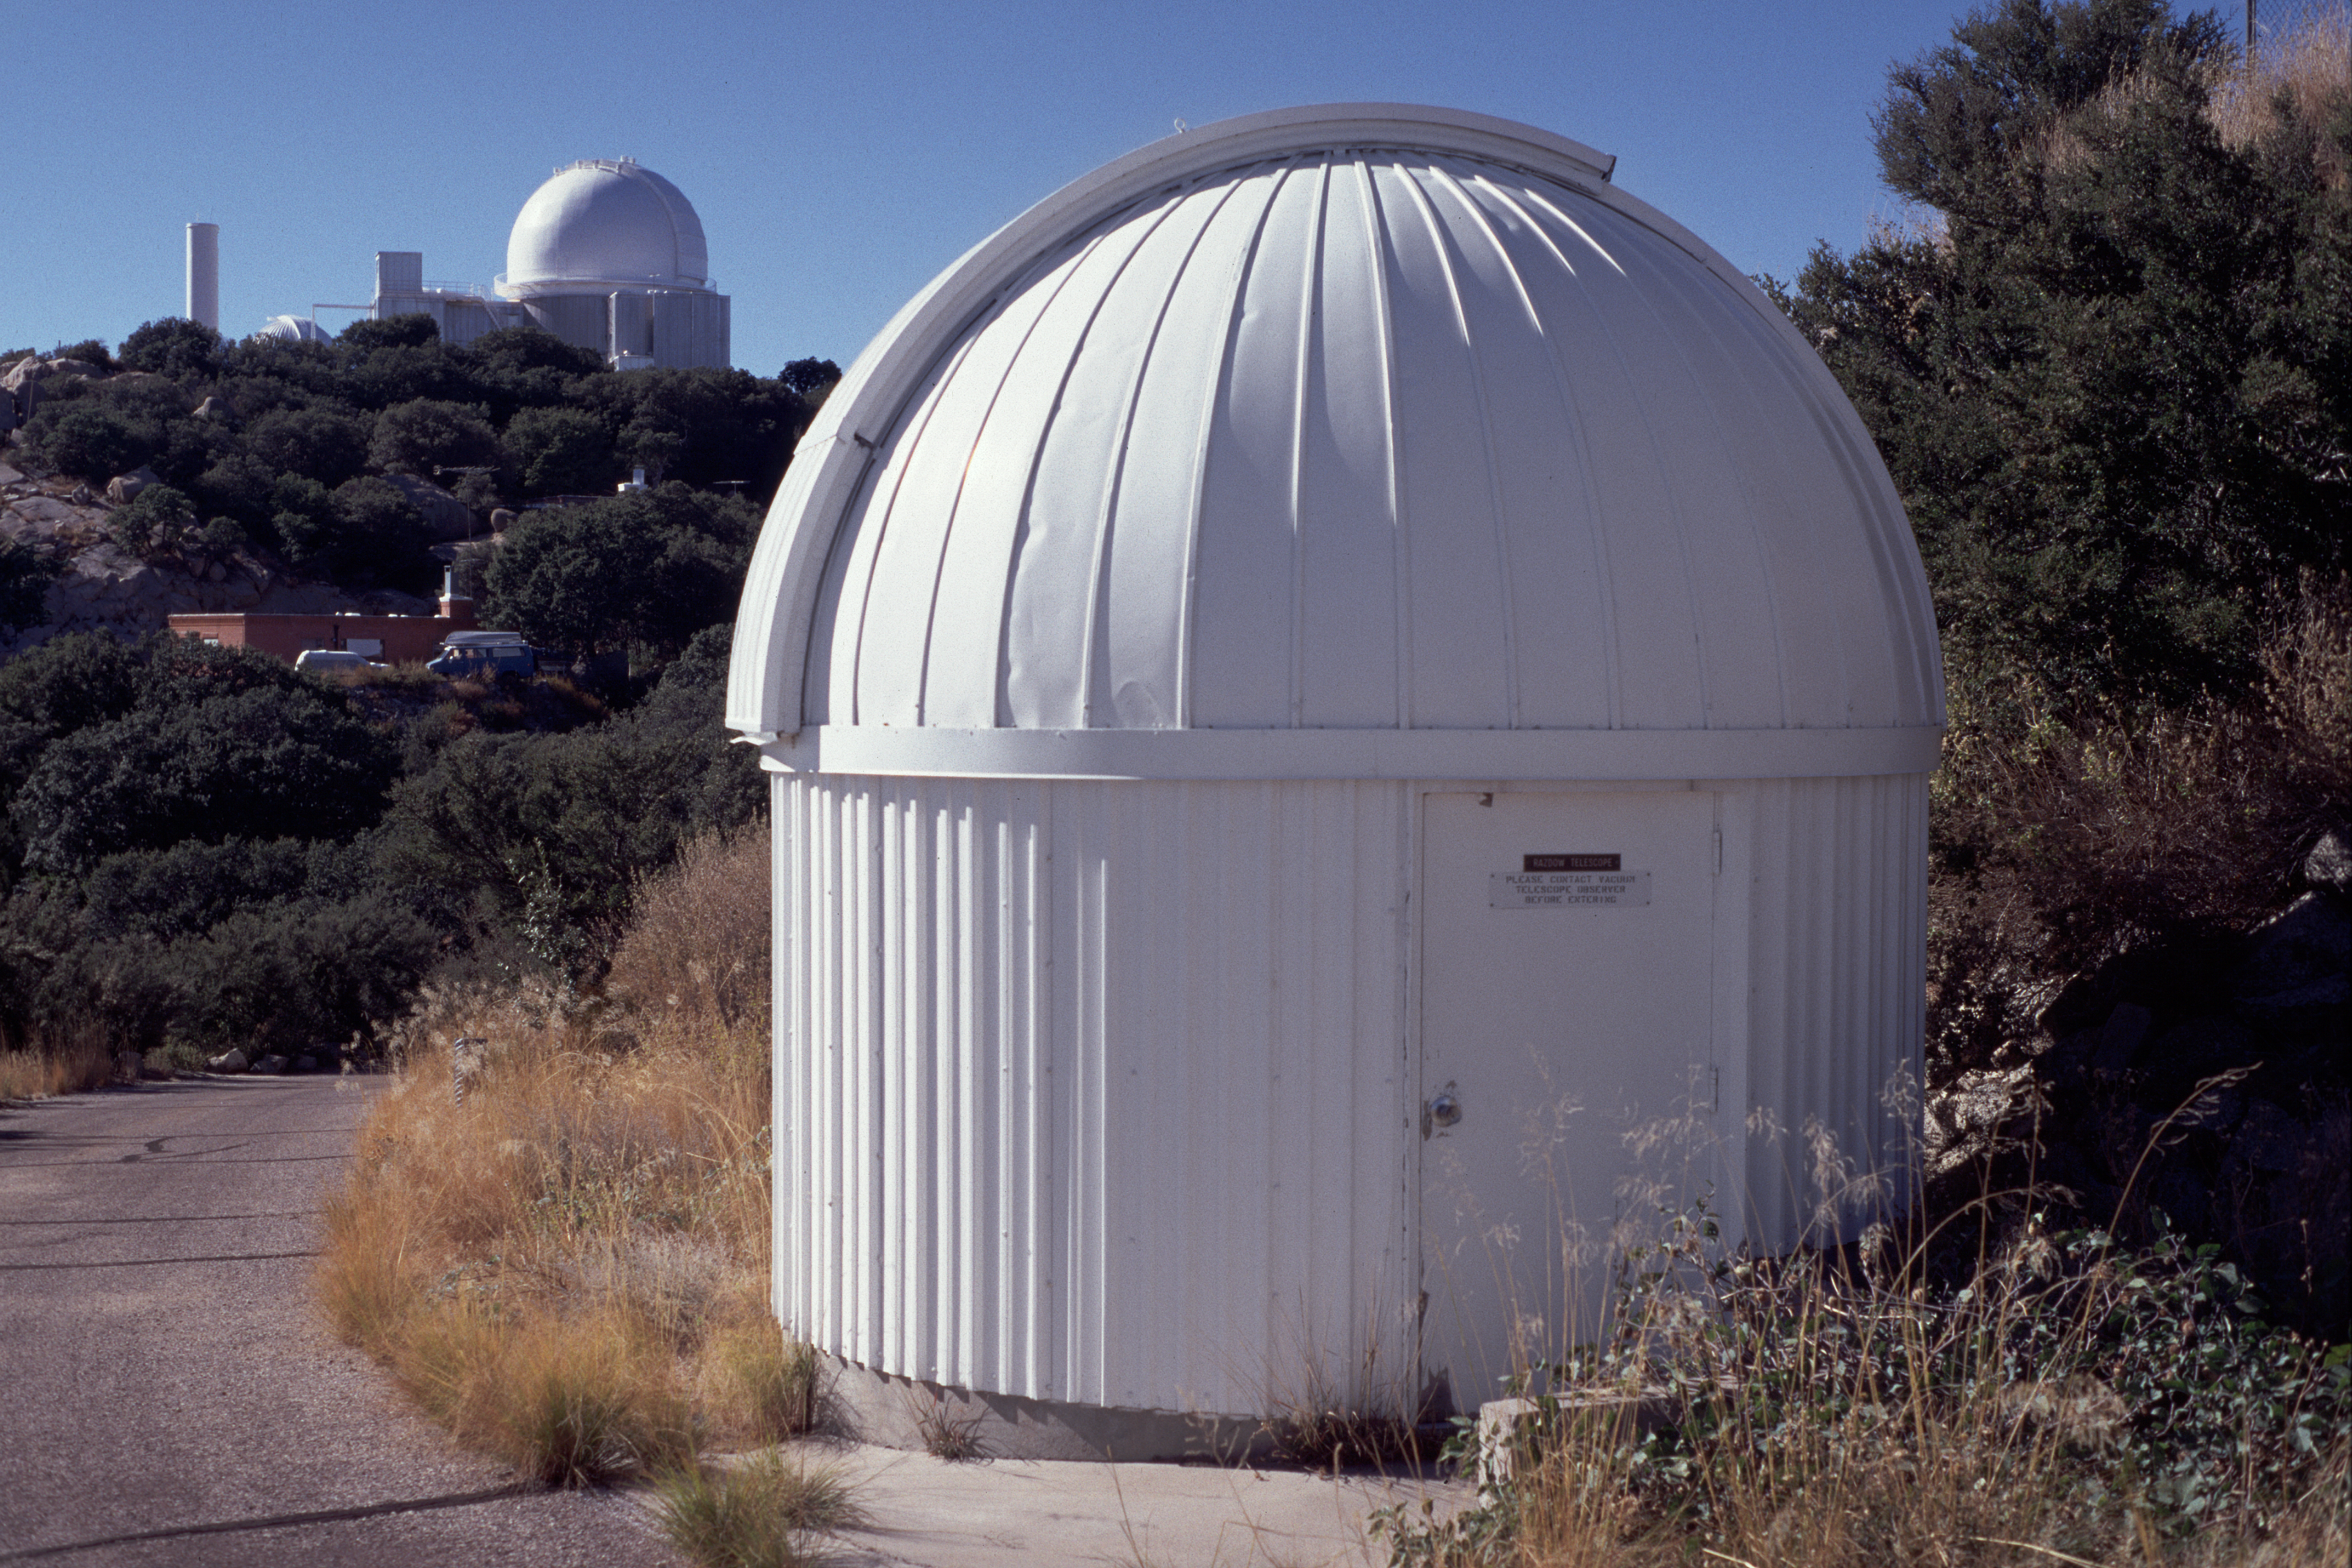

Razdow dome

This dome formerly housed the Razdow which was used to watch the Sun continuously to provide a monitor of solar conditions. Astronomers used the principal solar telescopes on Kitt Peak, such as the McMath-Pierce, and did not otherwise have a way to check on outside conditions from inside their enclosed control rooms. The picture from the Rasdow was piped around to various locations and could often alert the astronomer to the presence of light cloud or other problems which could compromise the quality of the data. The KPNO 2.1-meter telescope is visible in the background.

Credit: KPNO/NOIRLab/NSF/AURA